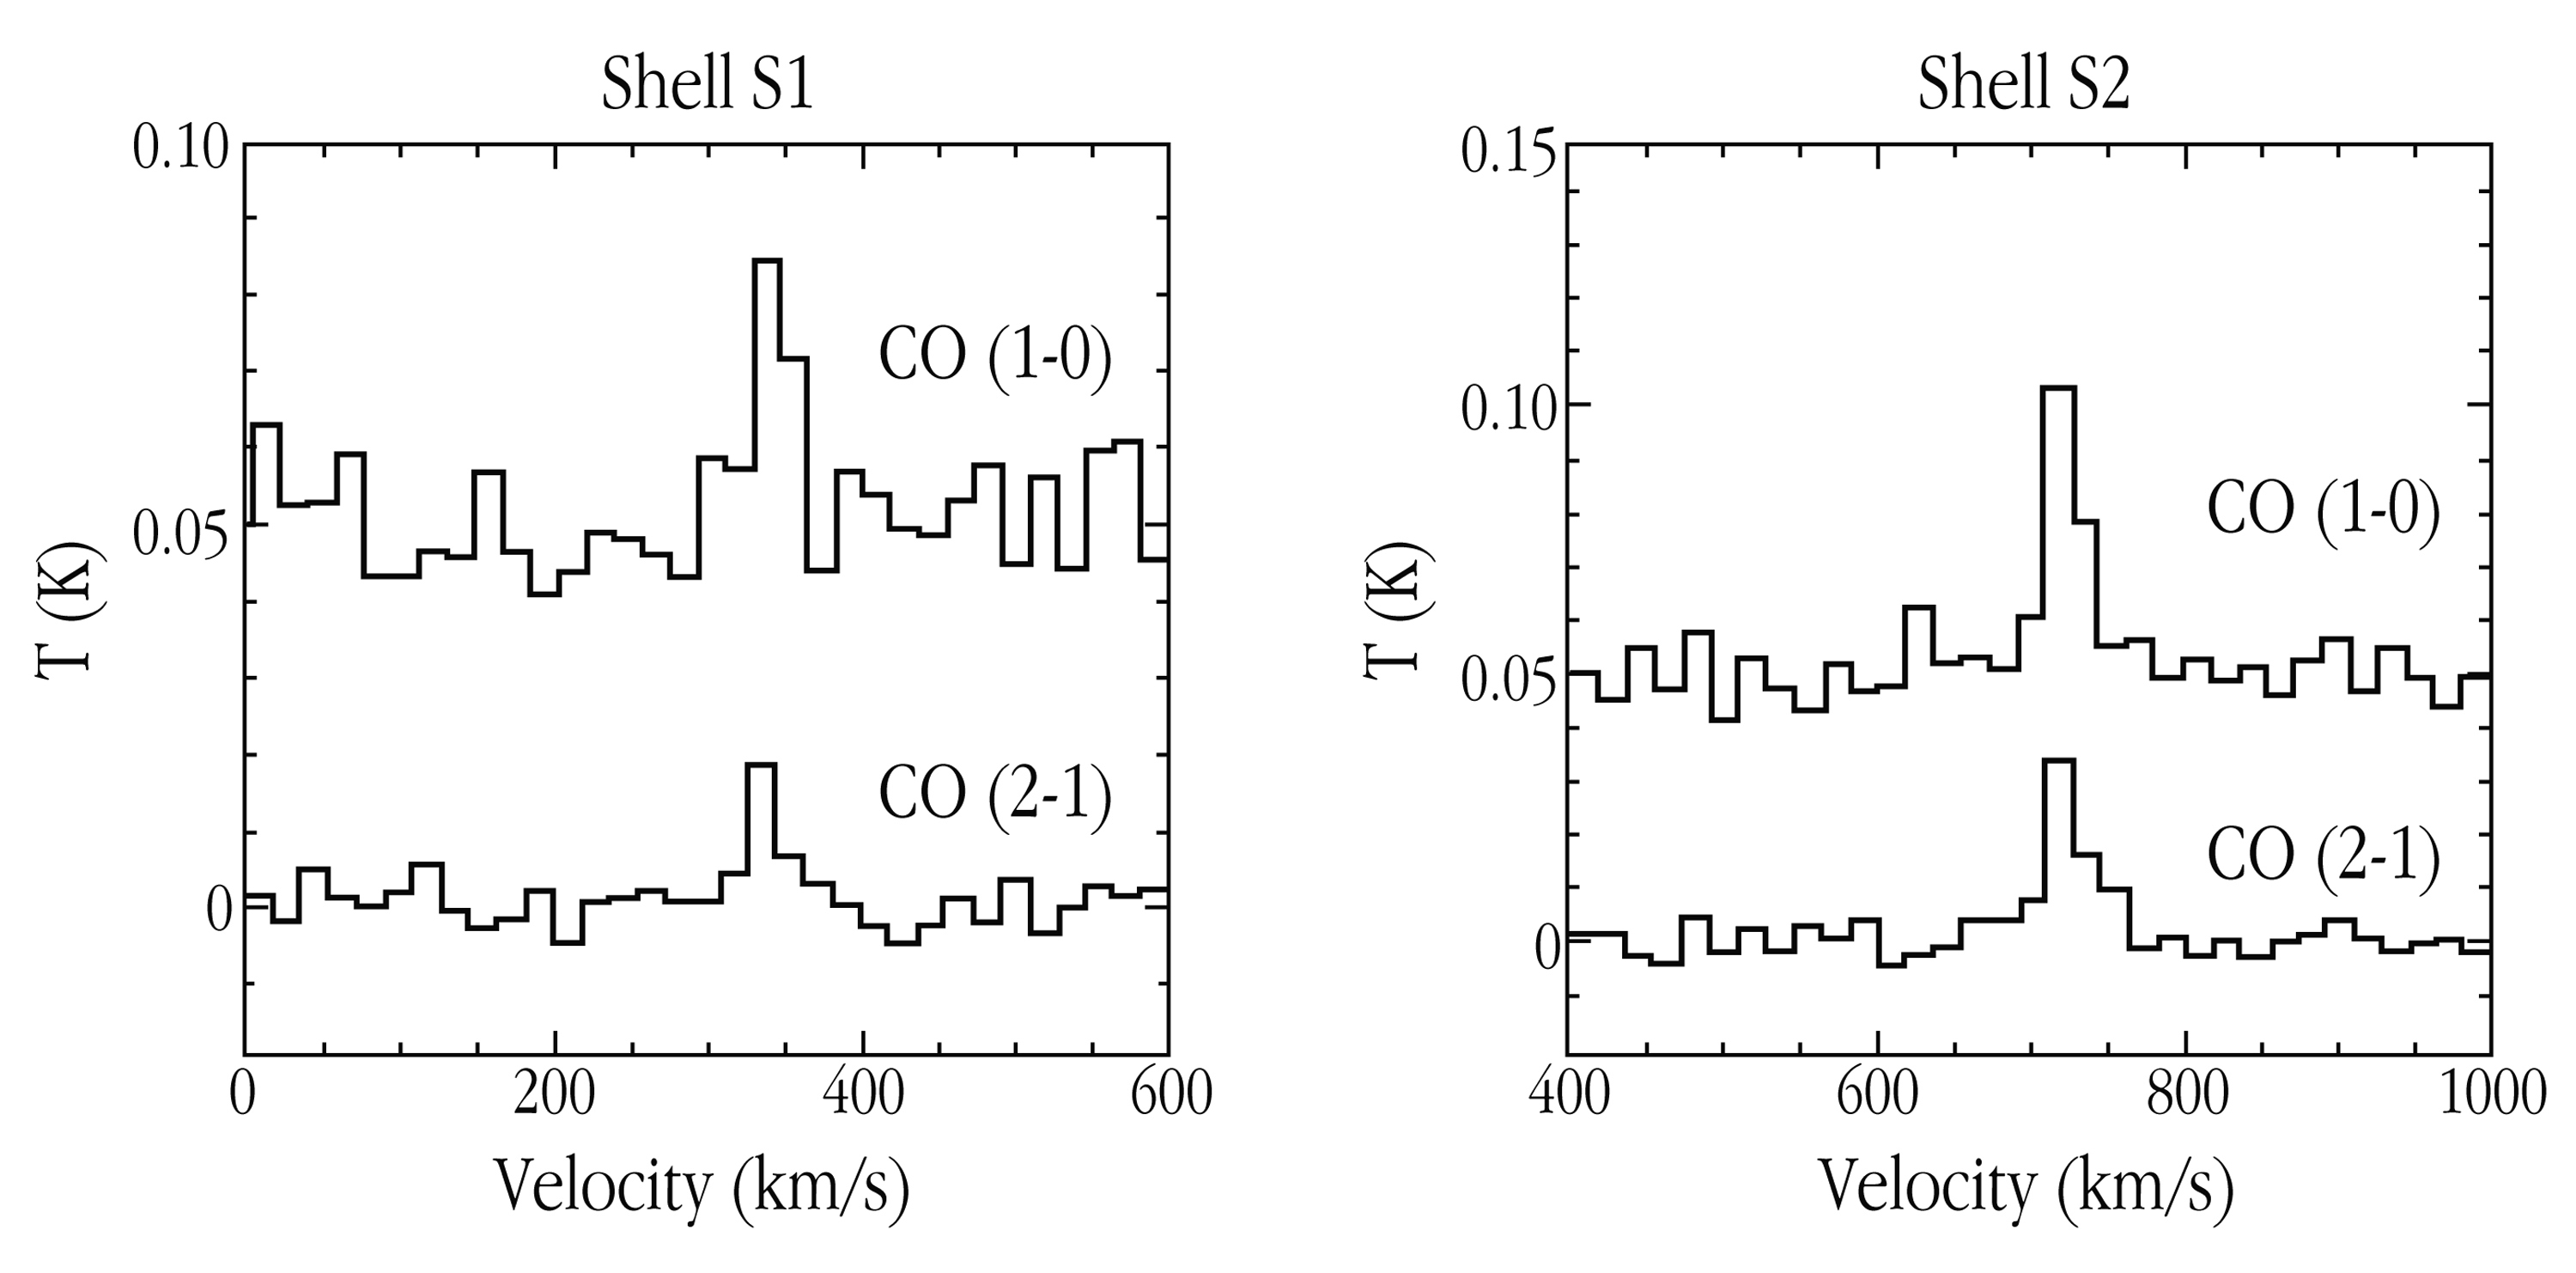

CO emission spectra for Centaurus A

The observed CO emission spectra in the discovered S1 and S2 shells in the nearby elliptical galaxy, Centaurus A. In both cases, two lines from different molecular states were observed that stand out clearly from the sky noise. The abscissa indicates the velocity (i.e., the radio frequency) and the ordinate the temperature (i.e., the intensity). These diagrammes represent approx. 20 and 30 hours of observation, respectively.

Credit: ESO